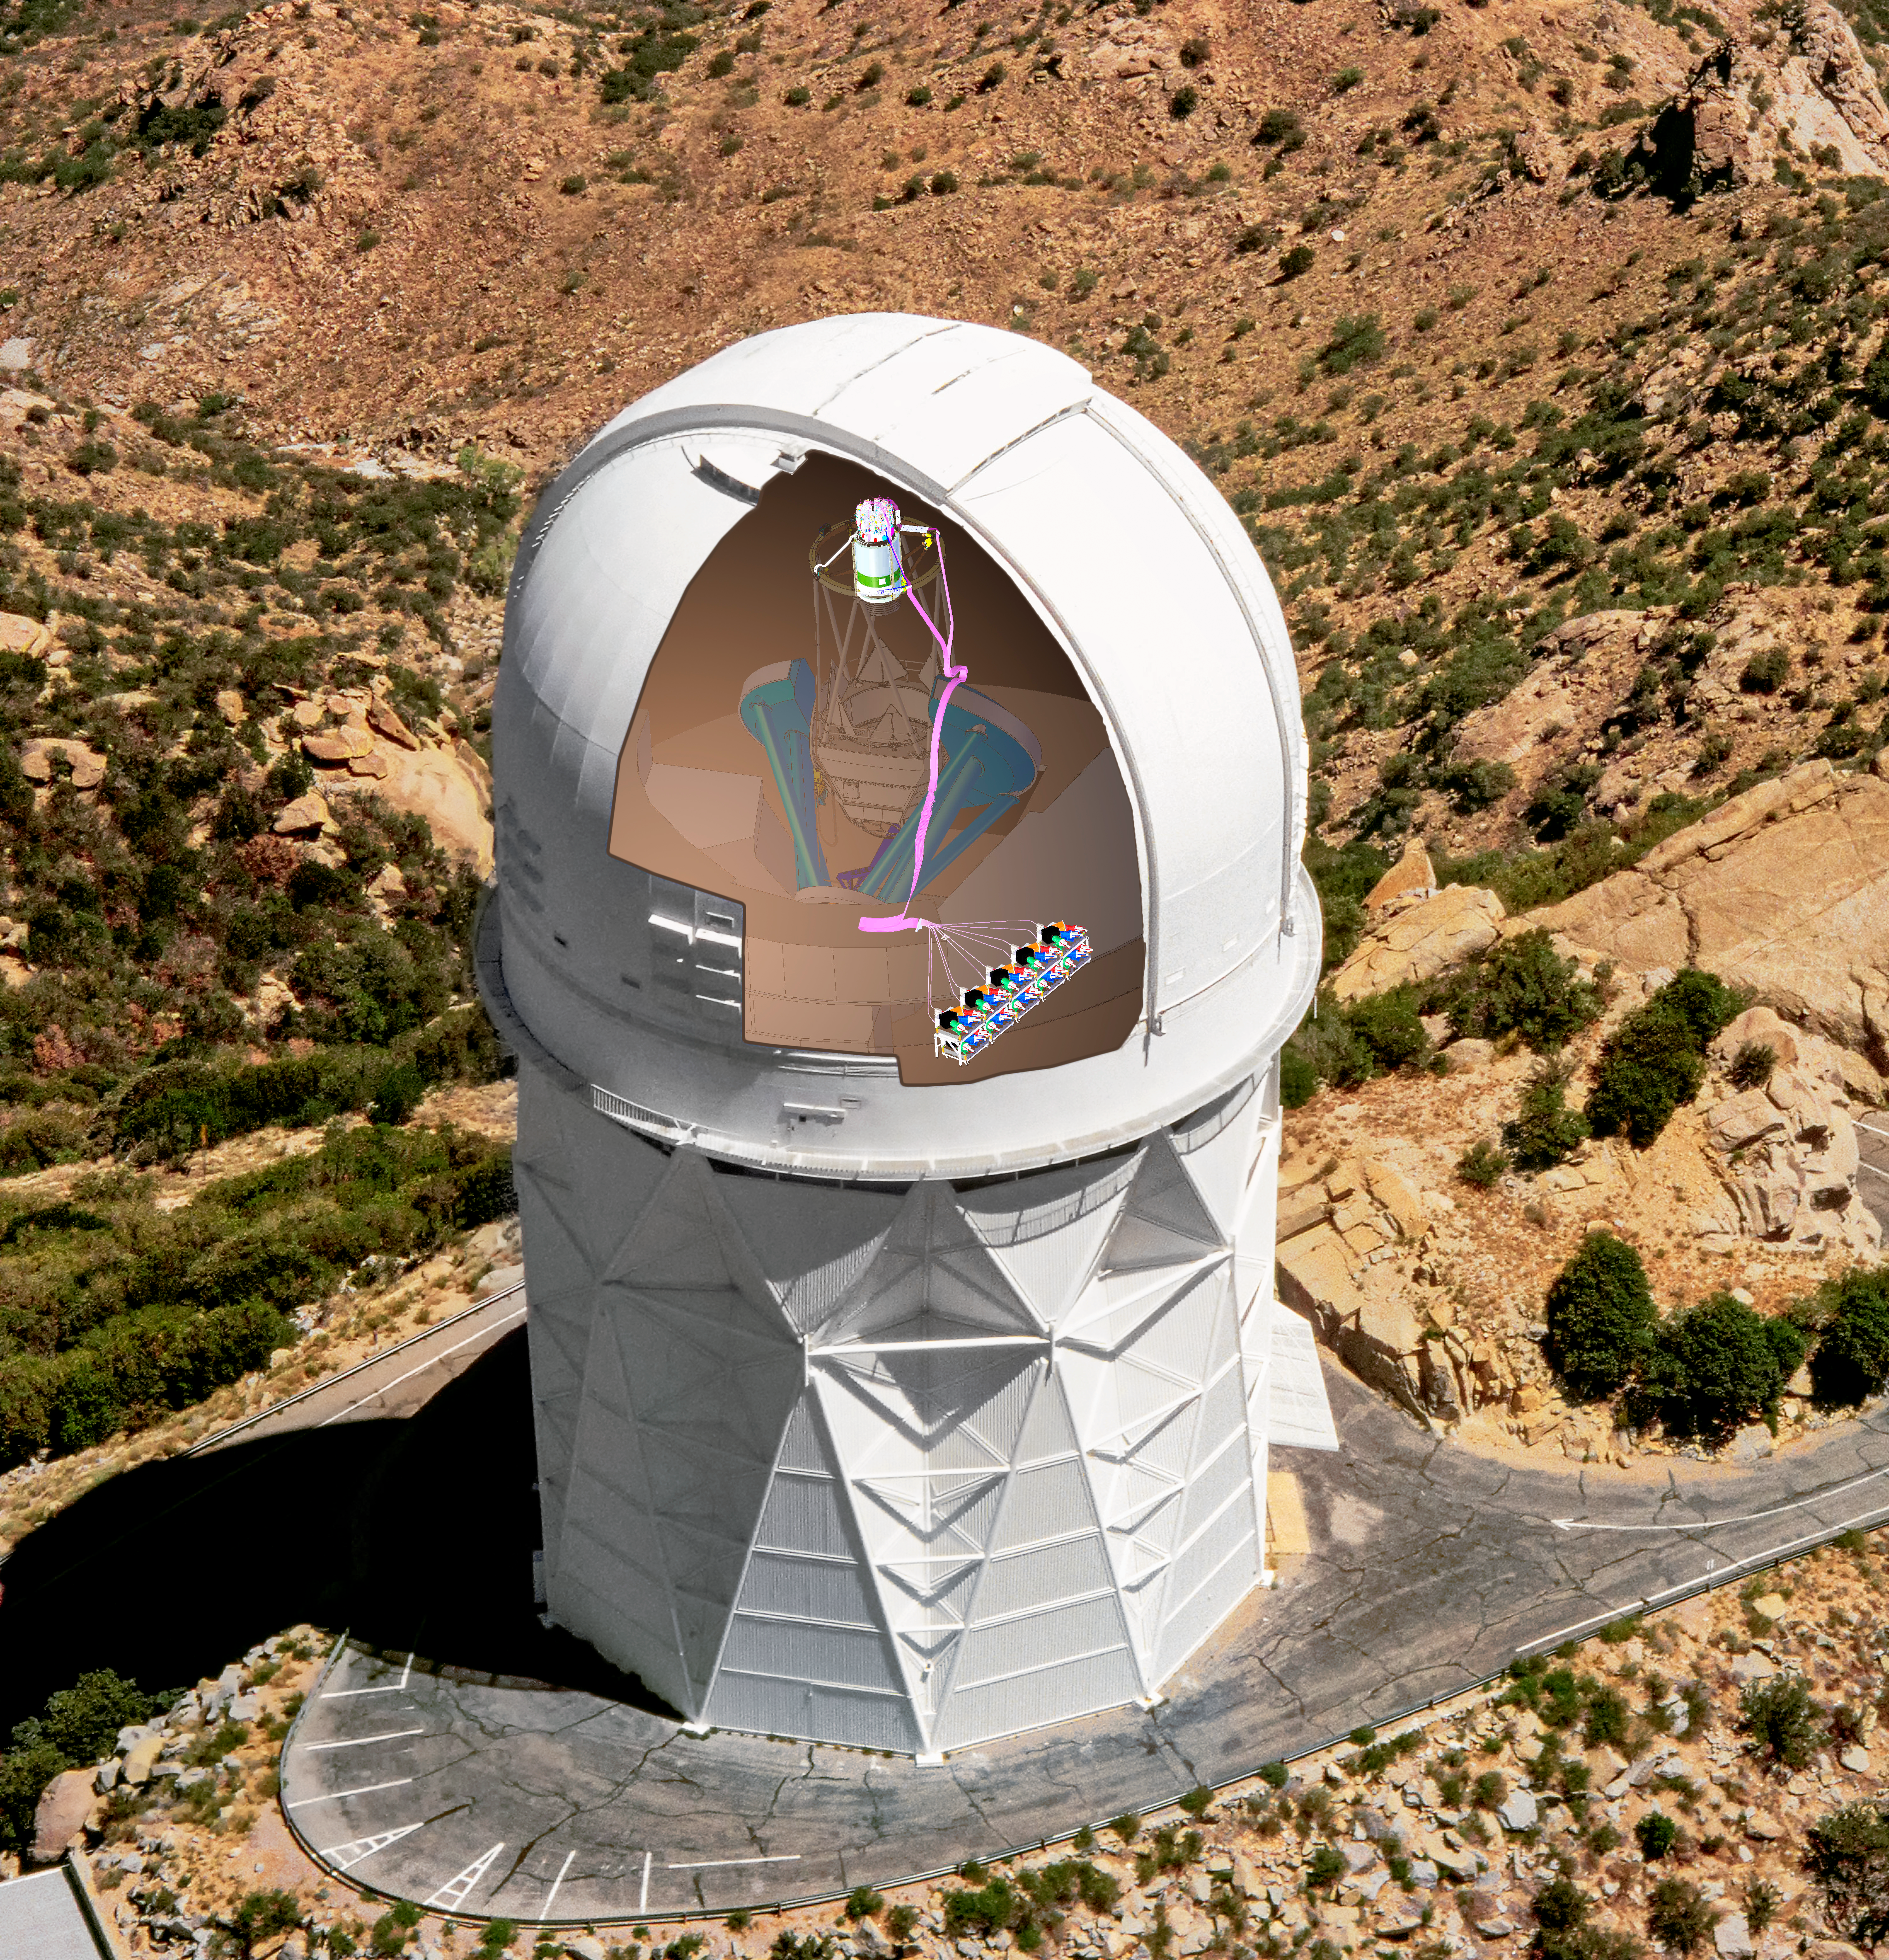

DESI in the dome

DESI in the dome of the Nicholas U. Mayall 4-meter Telescope at the Kitt Peak National Observatory.

Credit: Lawrence Berkeley National Lab/KPNO/NOIRLab/NSF/AURA